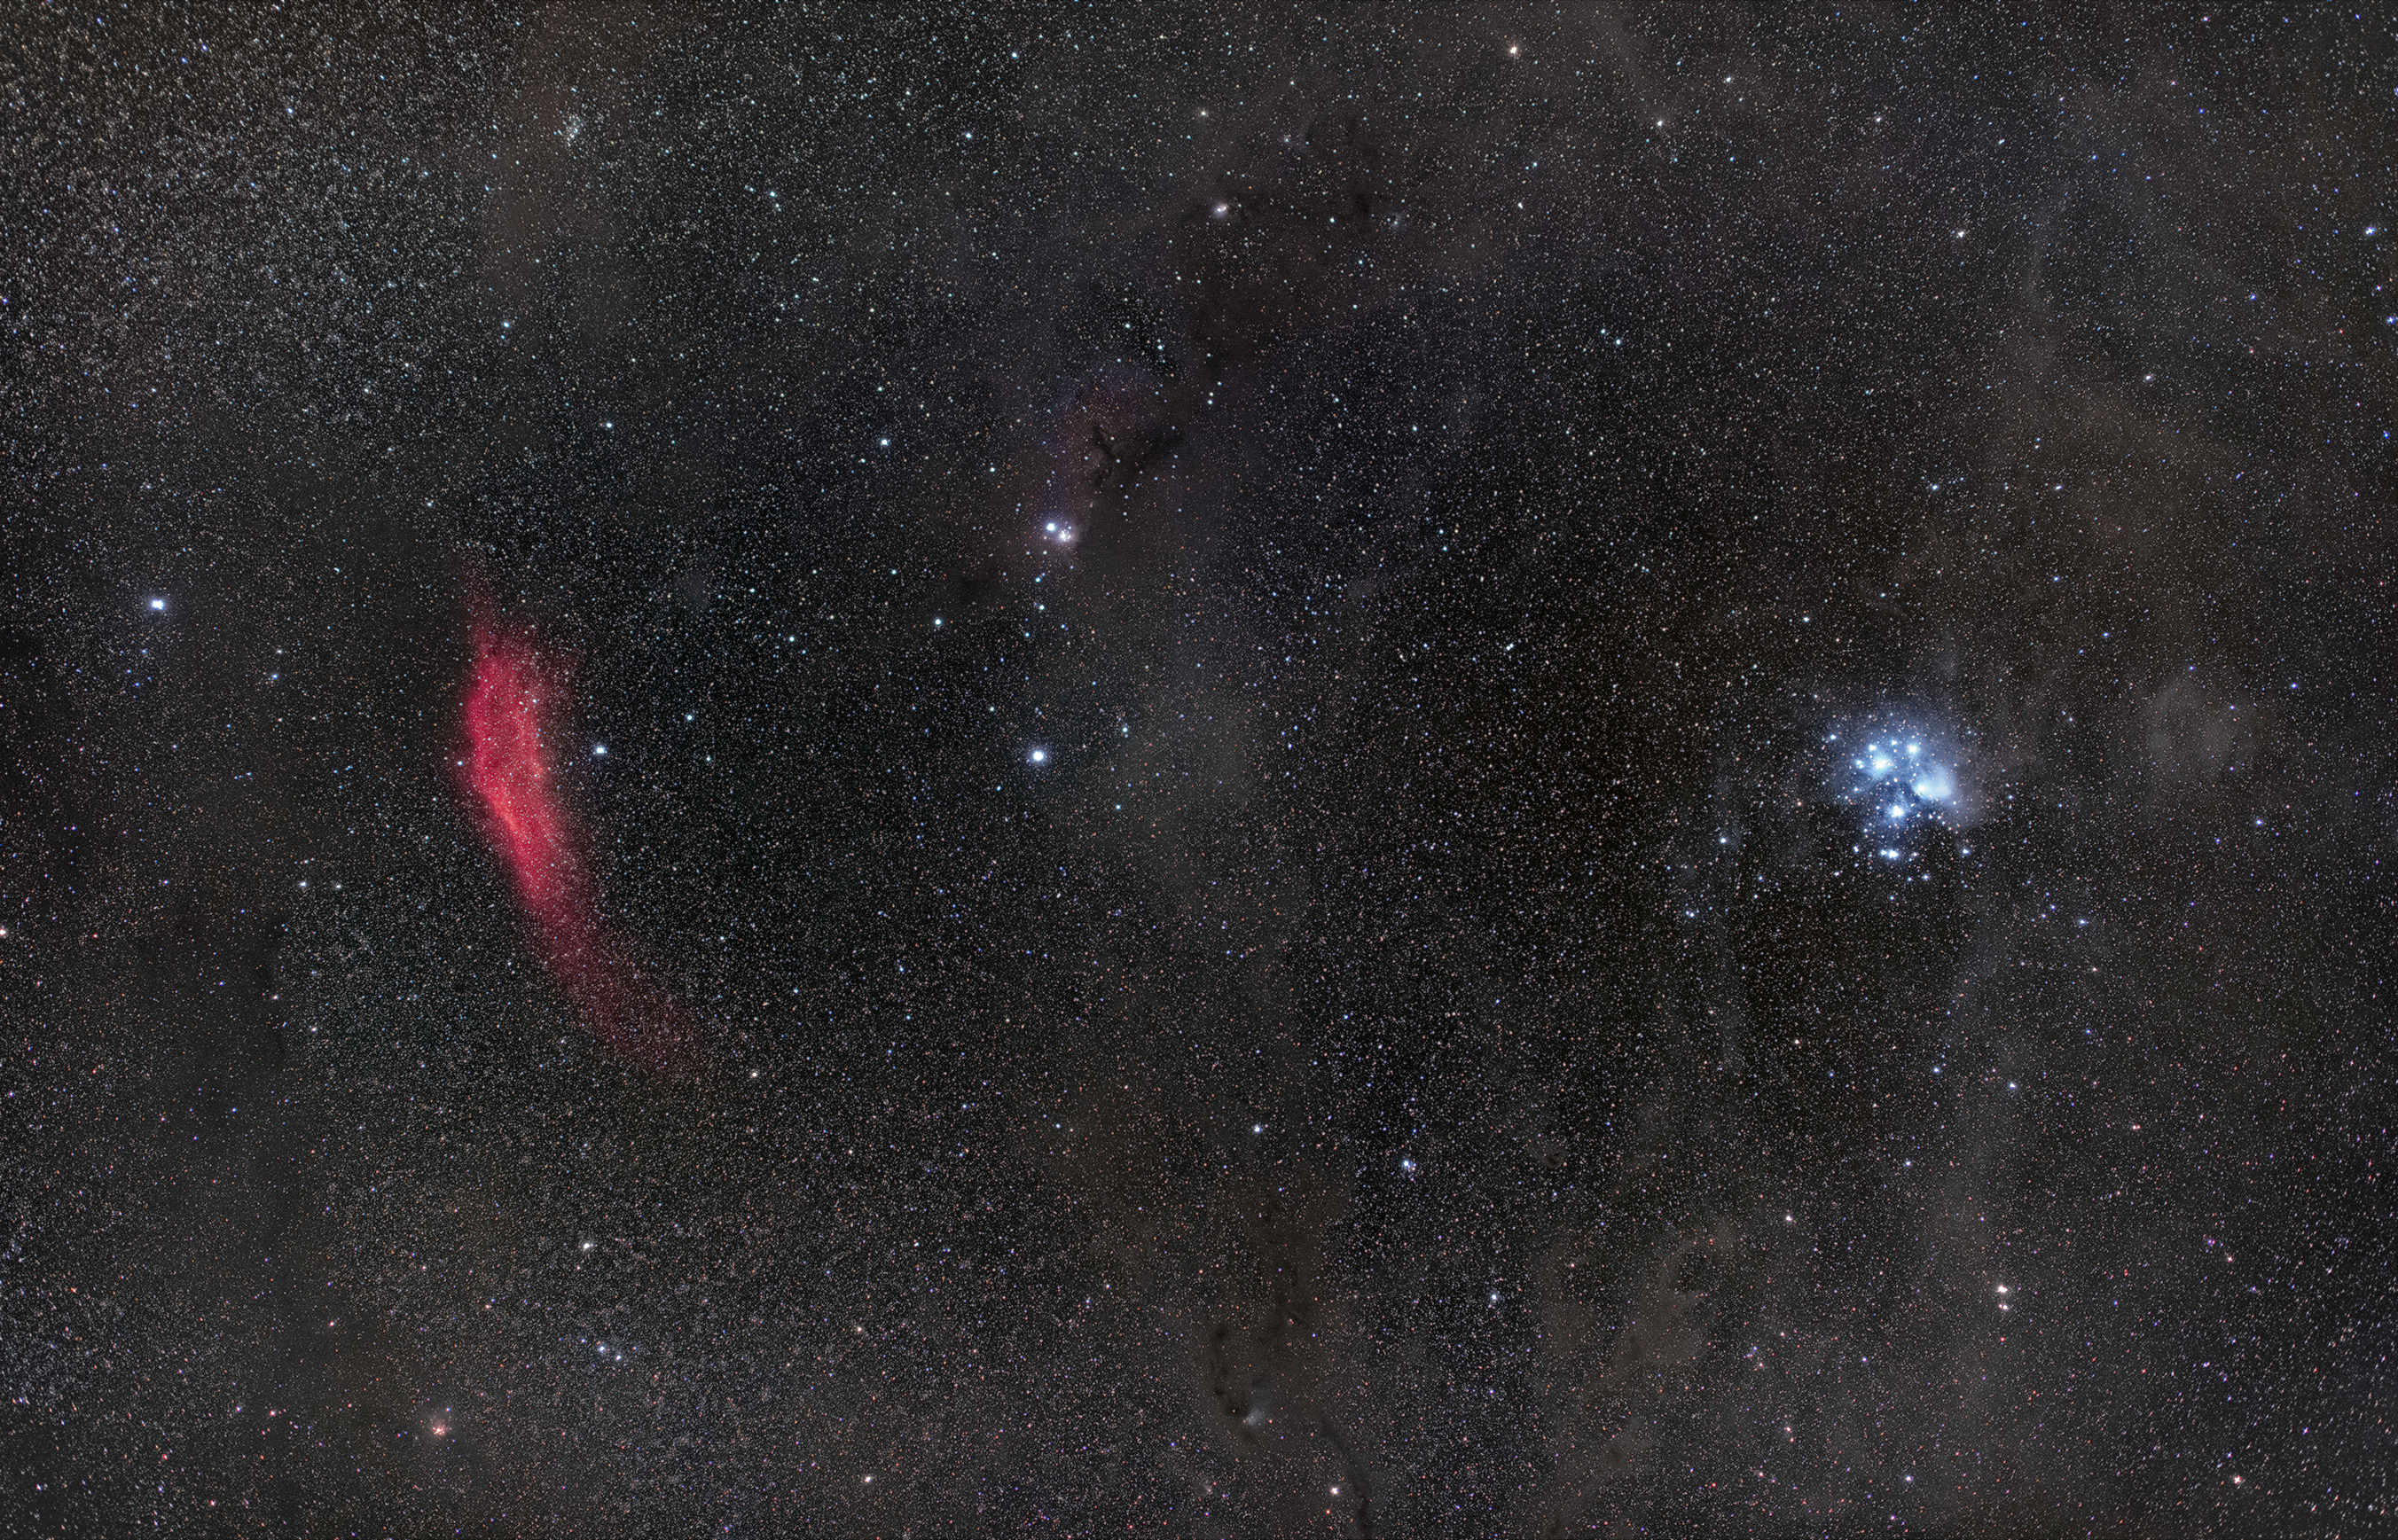

California nebula and the Pleiades

On the left, the red patch is an emission nebula called NGC 1499 or California nebula. On the left is the Pleiades, also known as "the Seven Sisters". The Pleiades, located in the constellation of Taurus (The Bull), are an open star cluster containing middle aged, hot blue stars. This image was taken from ESO's La Silla Observatory.

Credit: Zdeněk Bardon/ESO